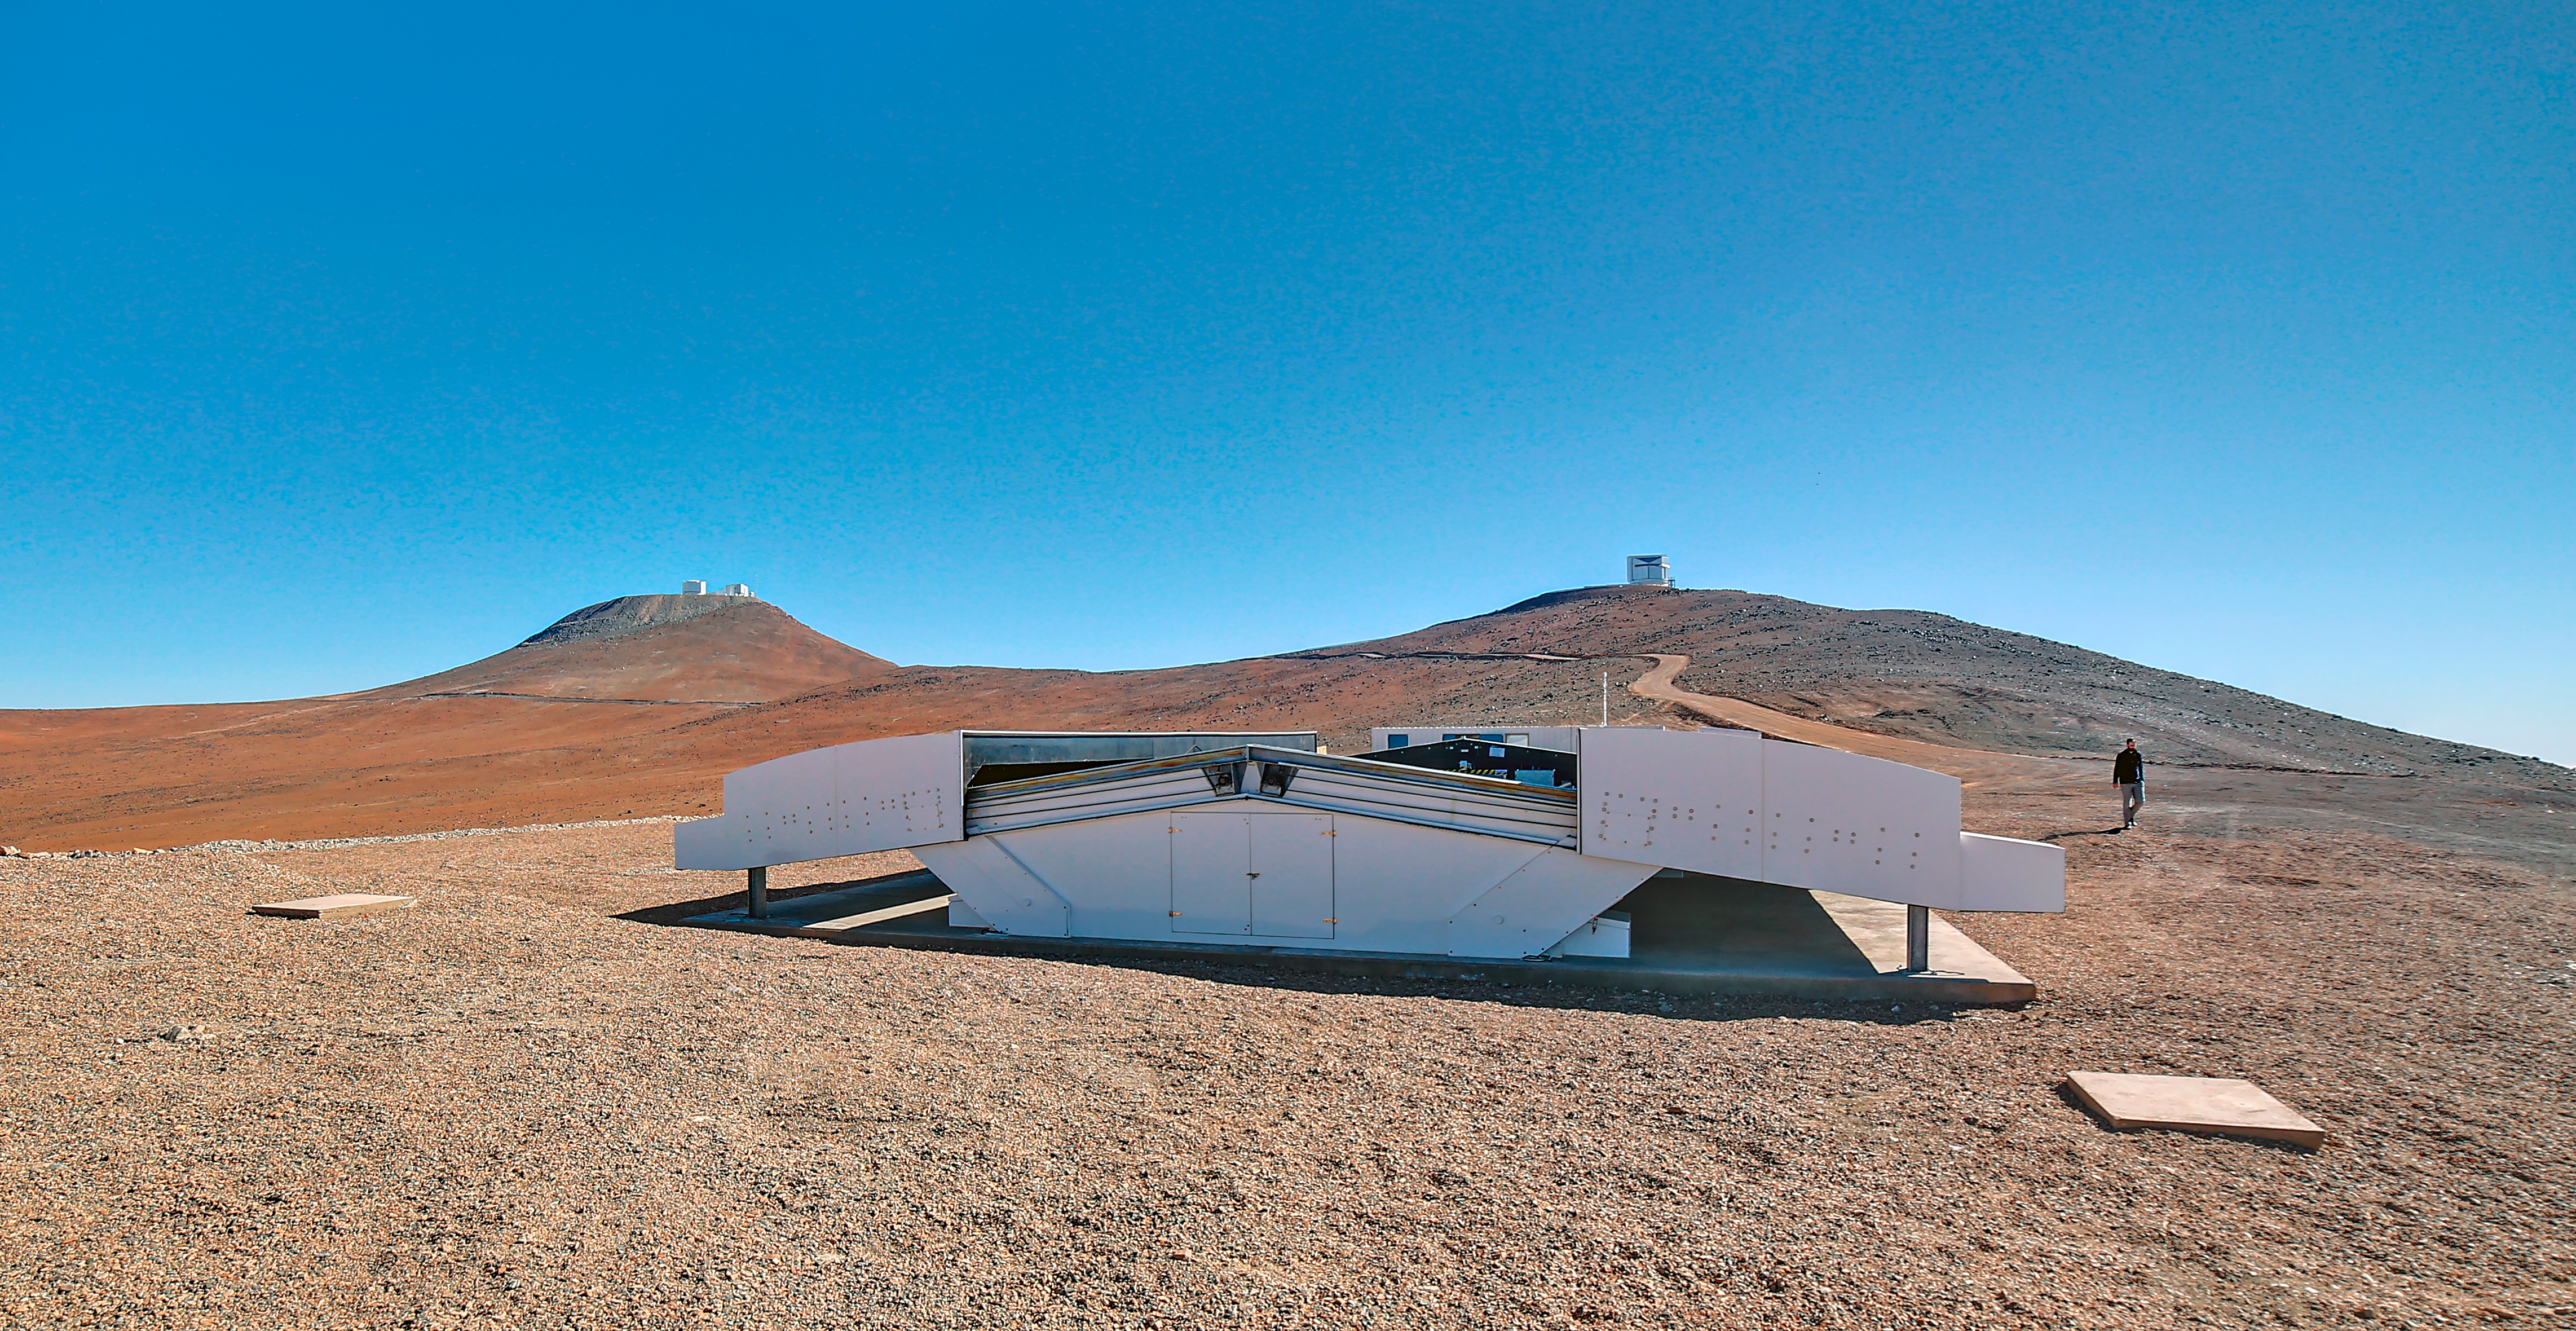

The Next-Generation Transit Survey (NGTS) at Paranal

The Next-Generation Transit Survey (NGTS) is located at ESO’s Paranal Observatory in northern Chile. This project will search for transiting exoplanets — planets that pass in front of their parent star and hence produce a slight dimming of the star’s light that can be detected by sensitive instruments. The telescopes will focus on discovering Neptune-sized and smaller planets, with diameters between two and eight times that of Earth.

This image shows the NGTS enclosure in the day. The VISTA (right) and VLT (left) domes can also be seen on the horizon.

Credit: ESO/R. Wesson